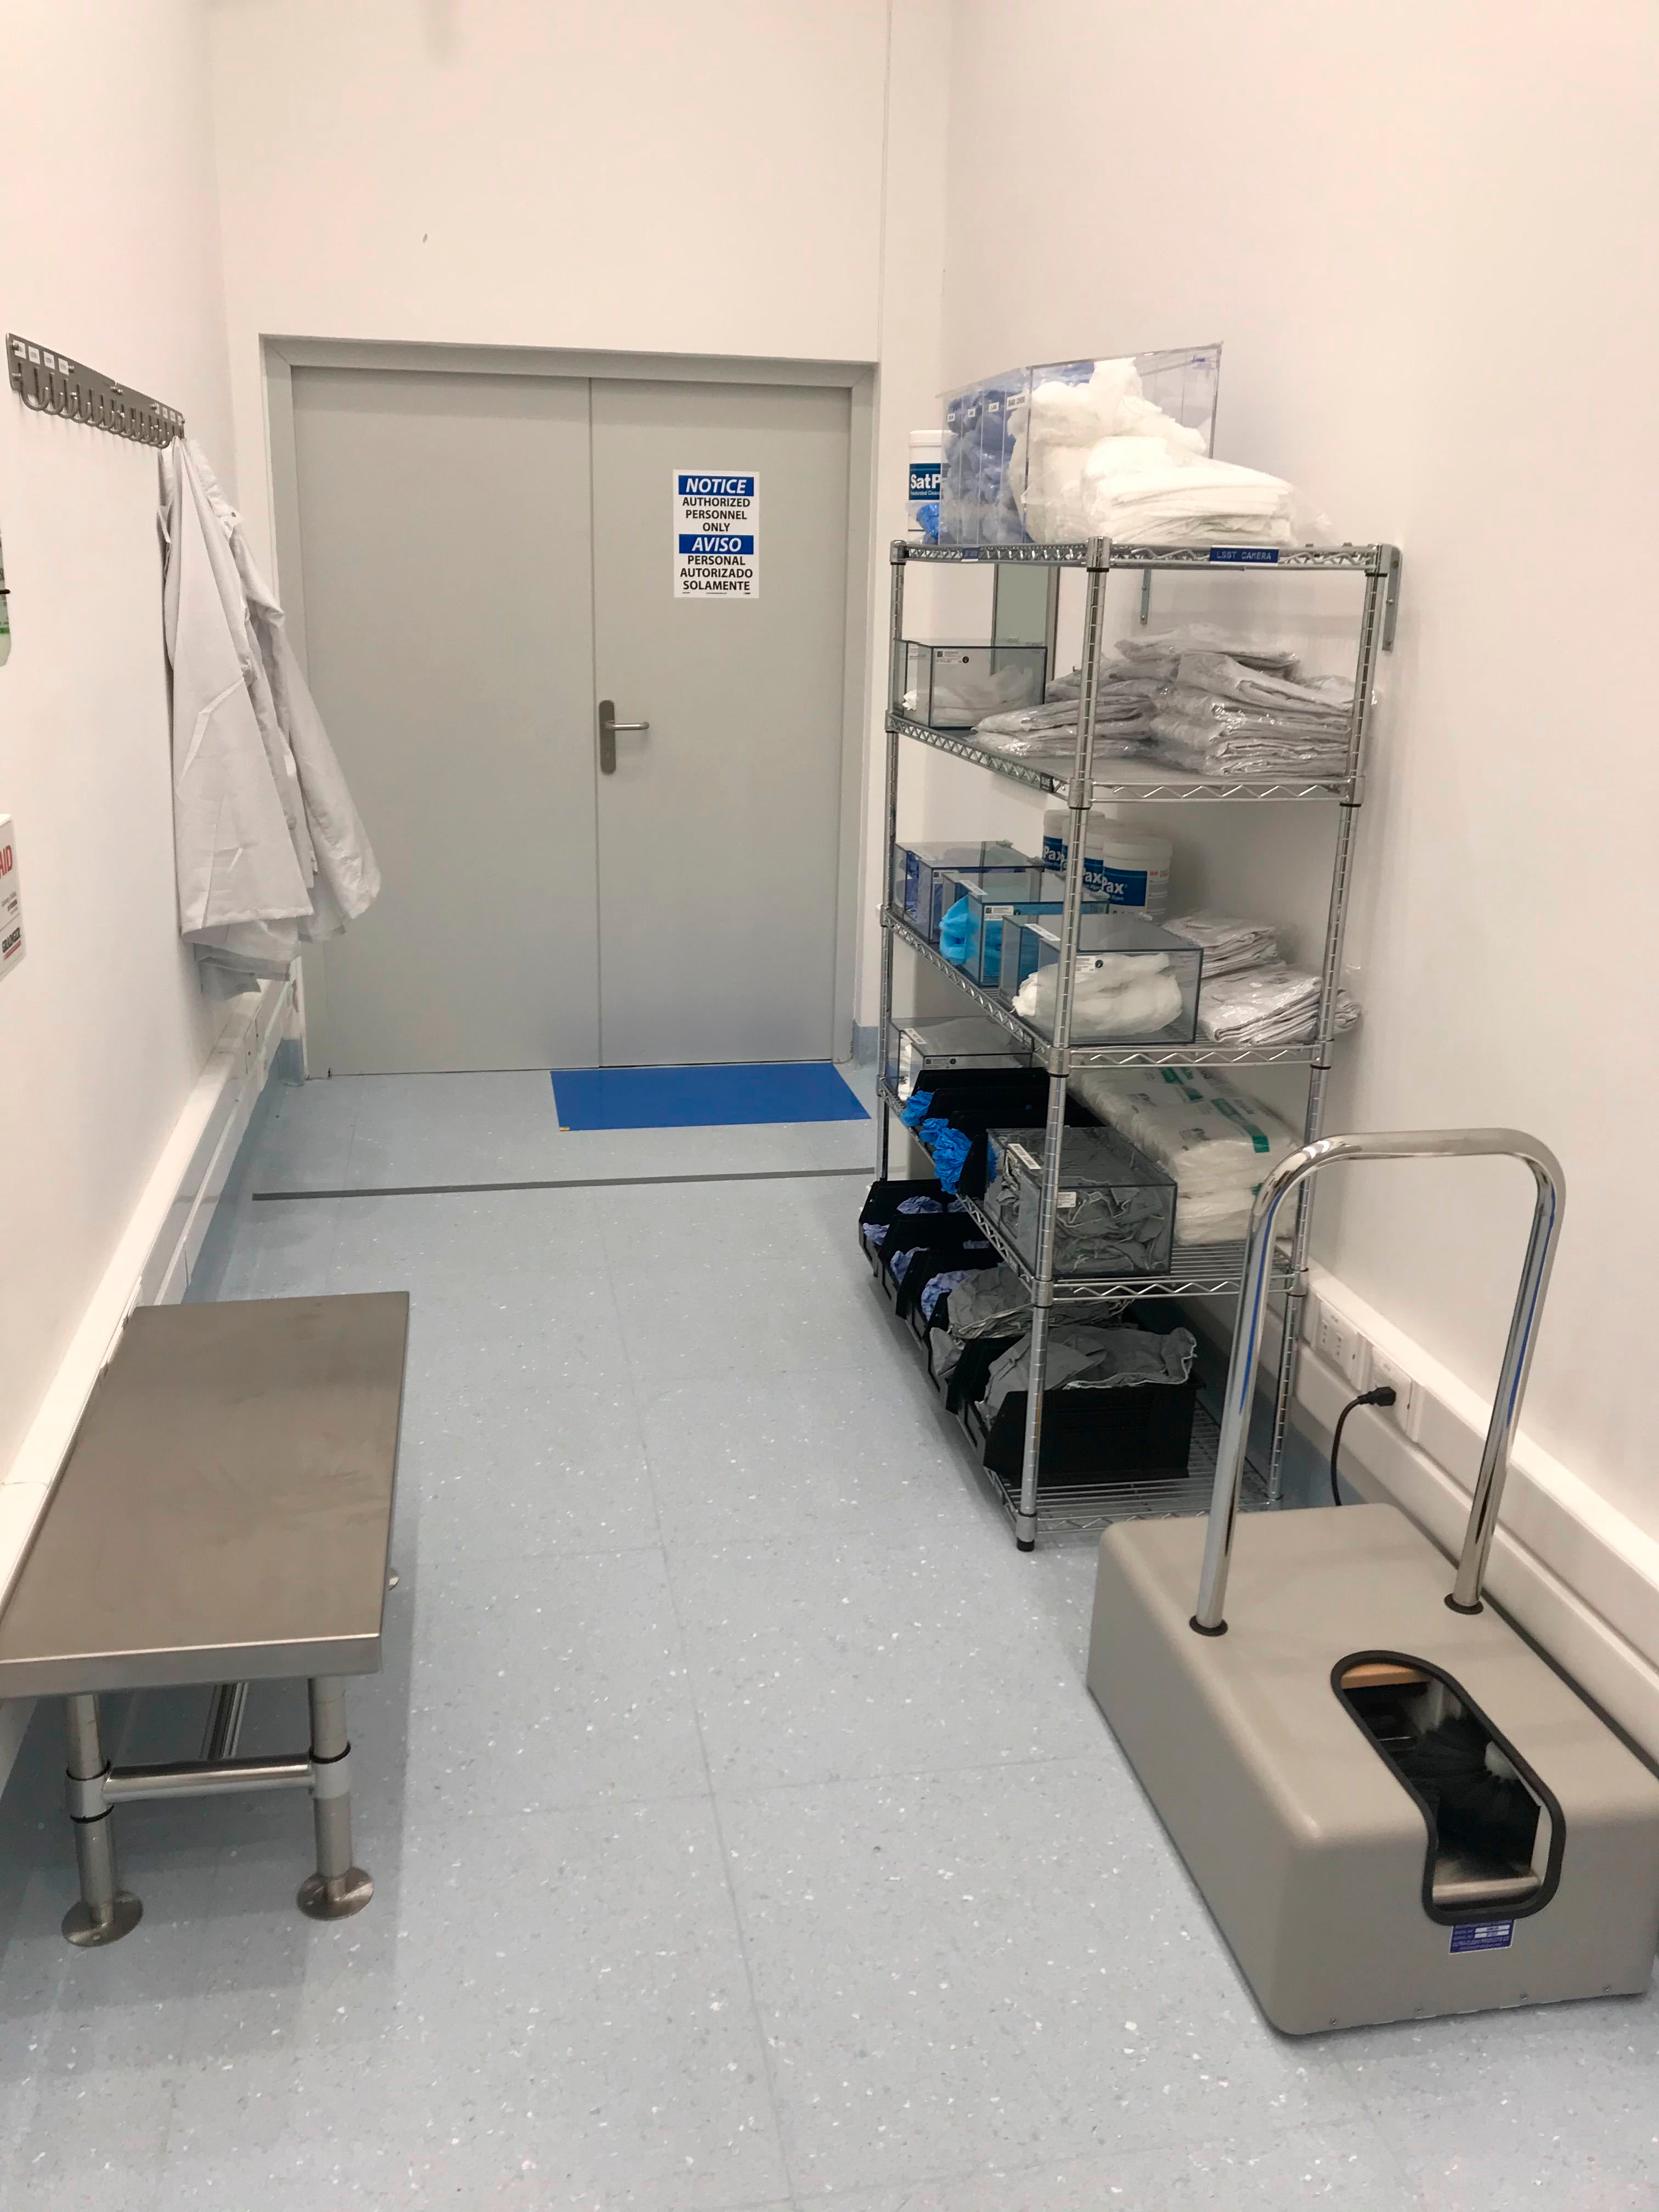

Gowning Room October 2019

Members of the LSST Camera team were on Cerro Pachón in October to prepare the clean and white rooms in the LSST Summit Facility building for the impending arrival of hardware. The gowning room also got a bit of an upgrade, with hooks for clean room garments, a table for the ultrasonic cleaner, and a cleaning station mounted under the window near the entrance.

Credit: M Lopez/Rubin Observatory/NSF/AURA